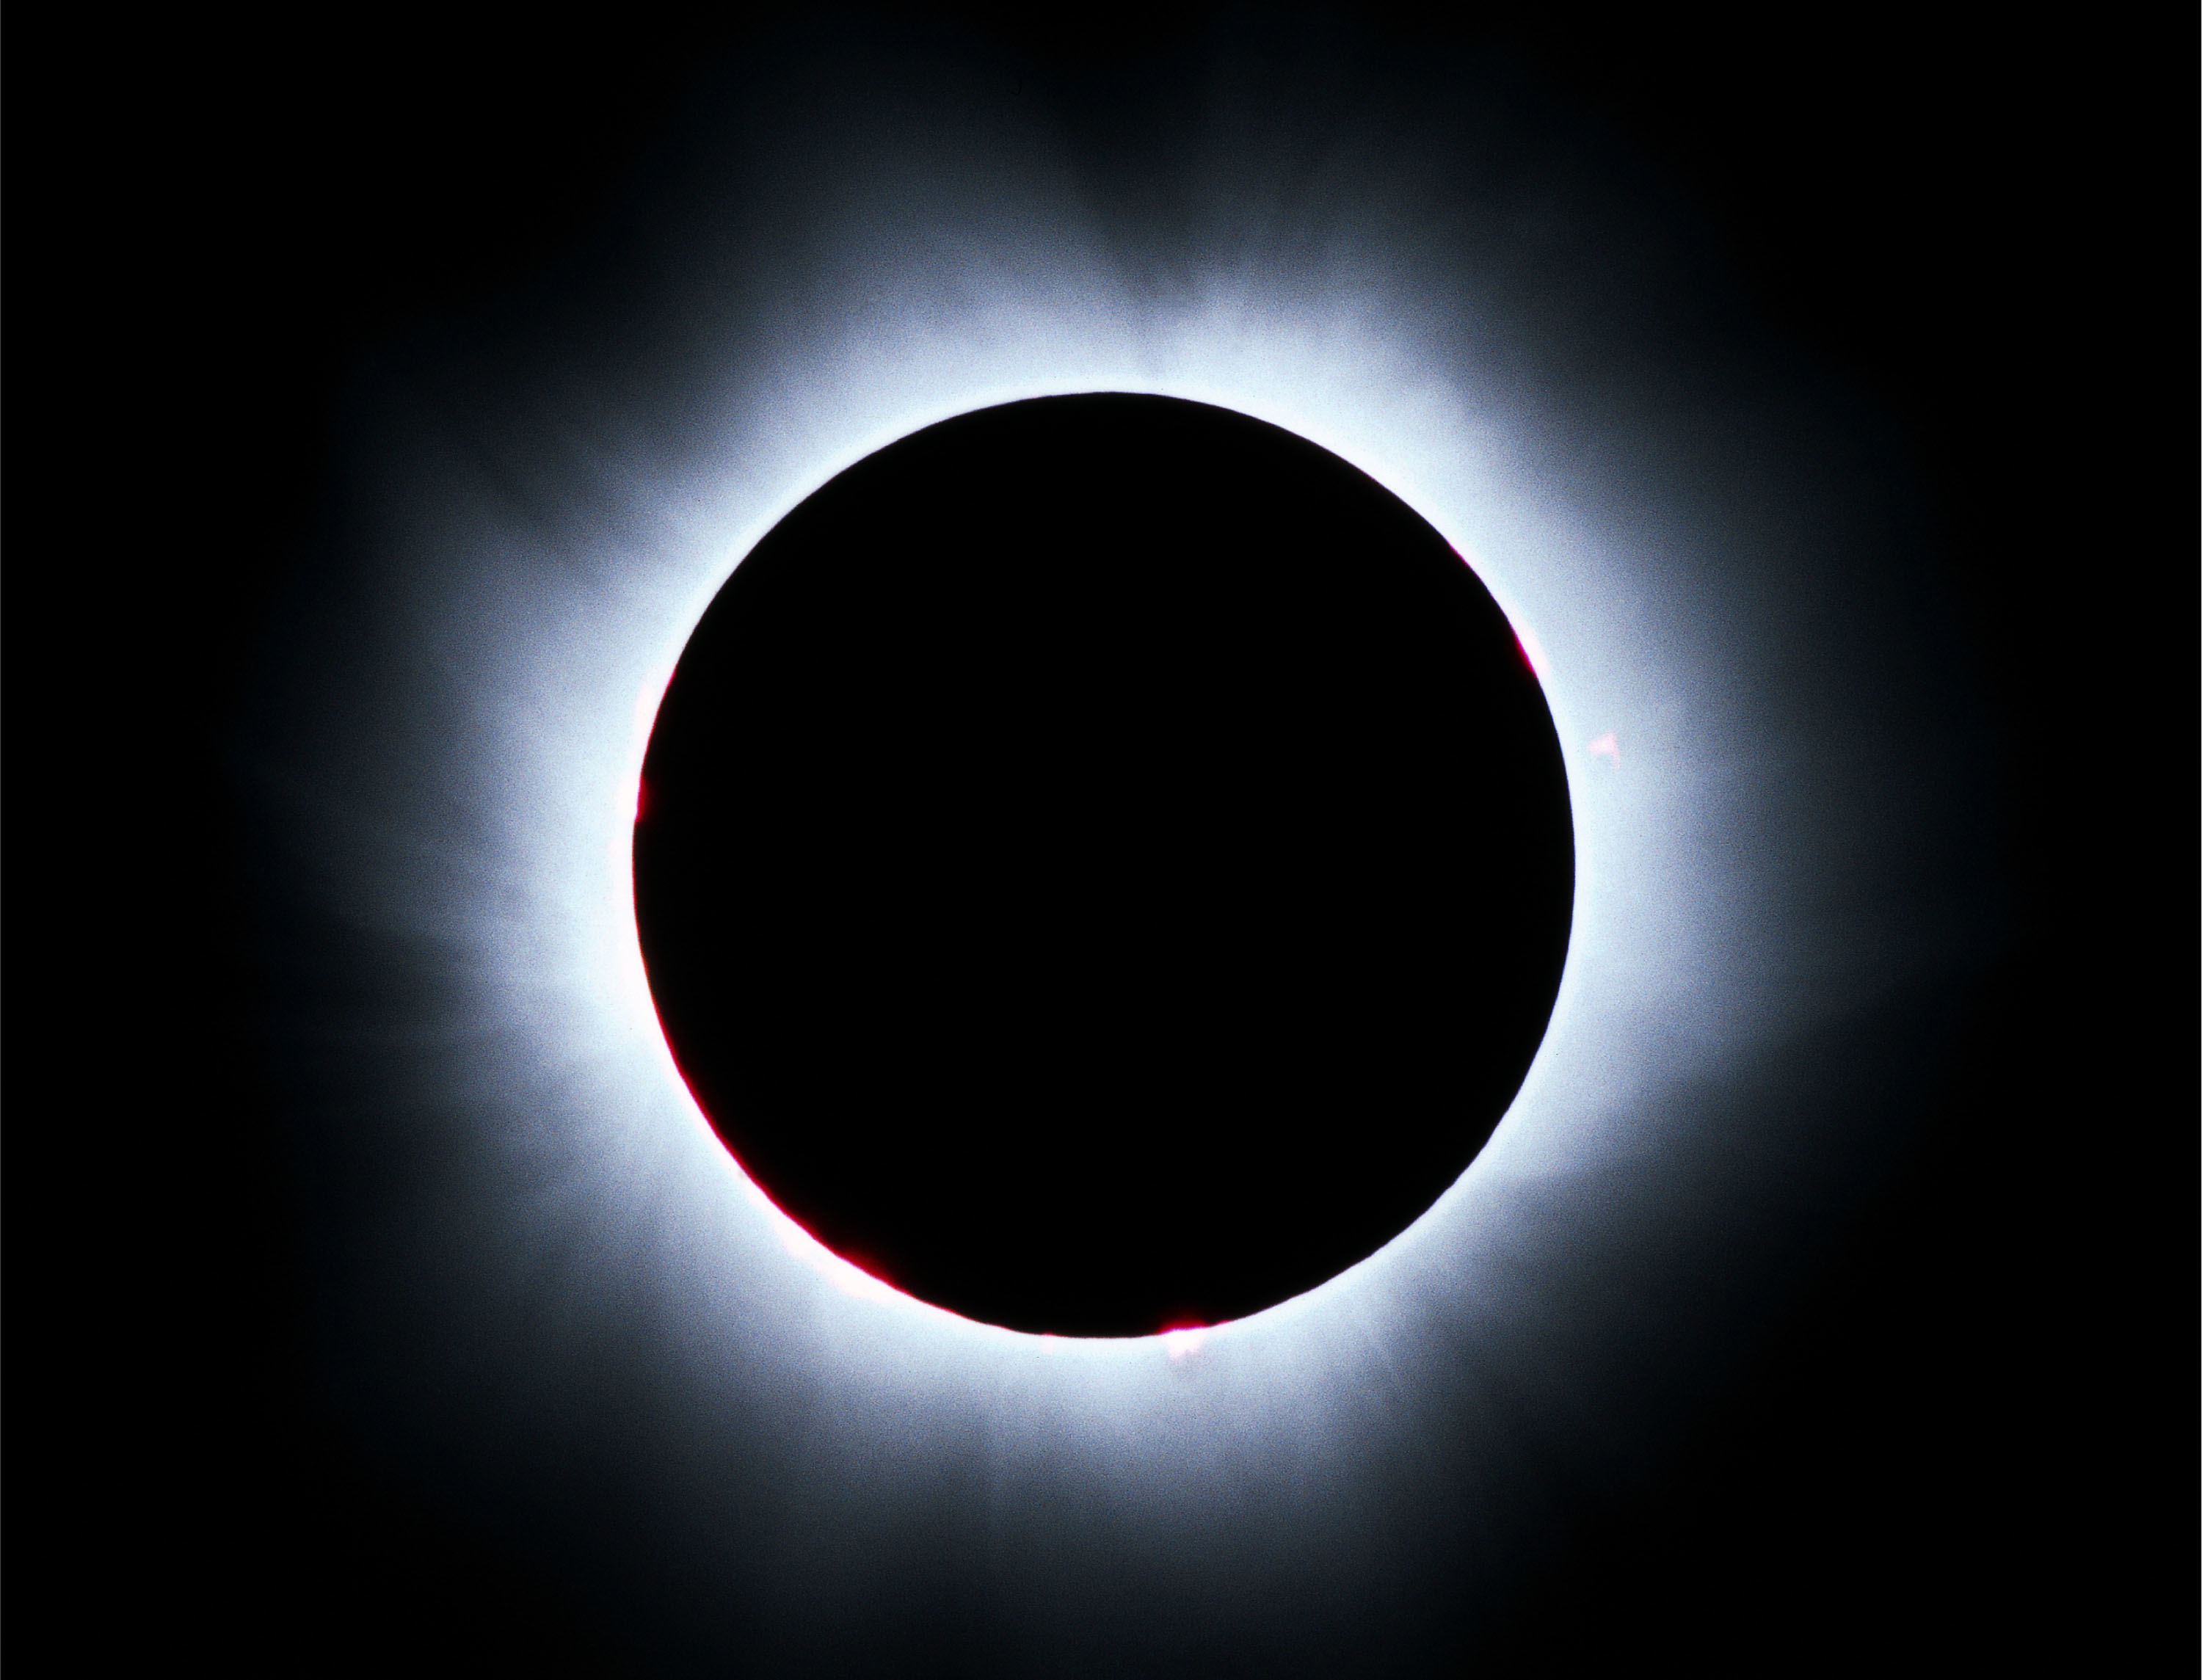

The solar corona

Photo of the solar corona, obtained by Philippe Duhoux (ESO) on August 11, 1999.

Credit: ESO